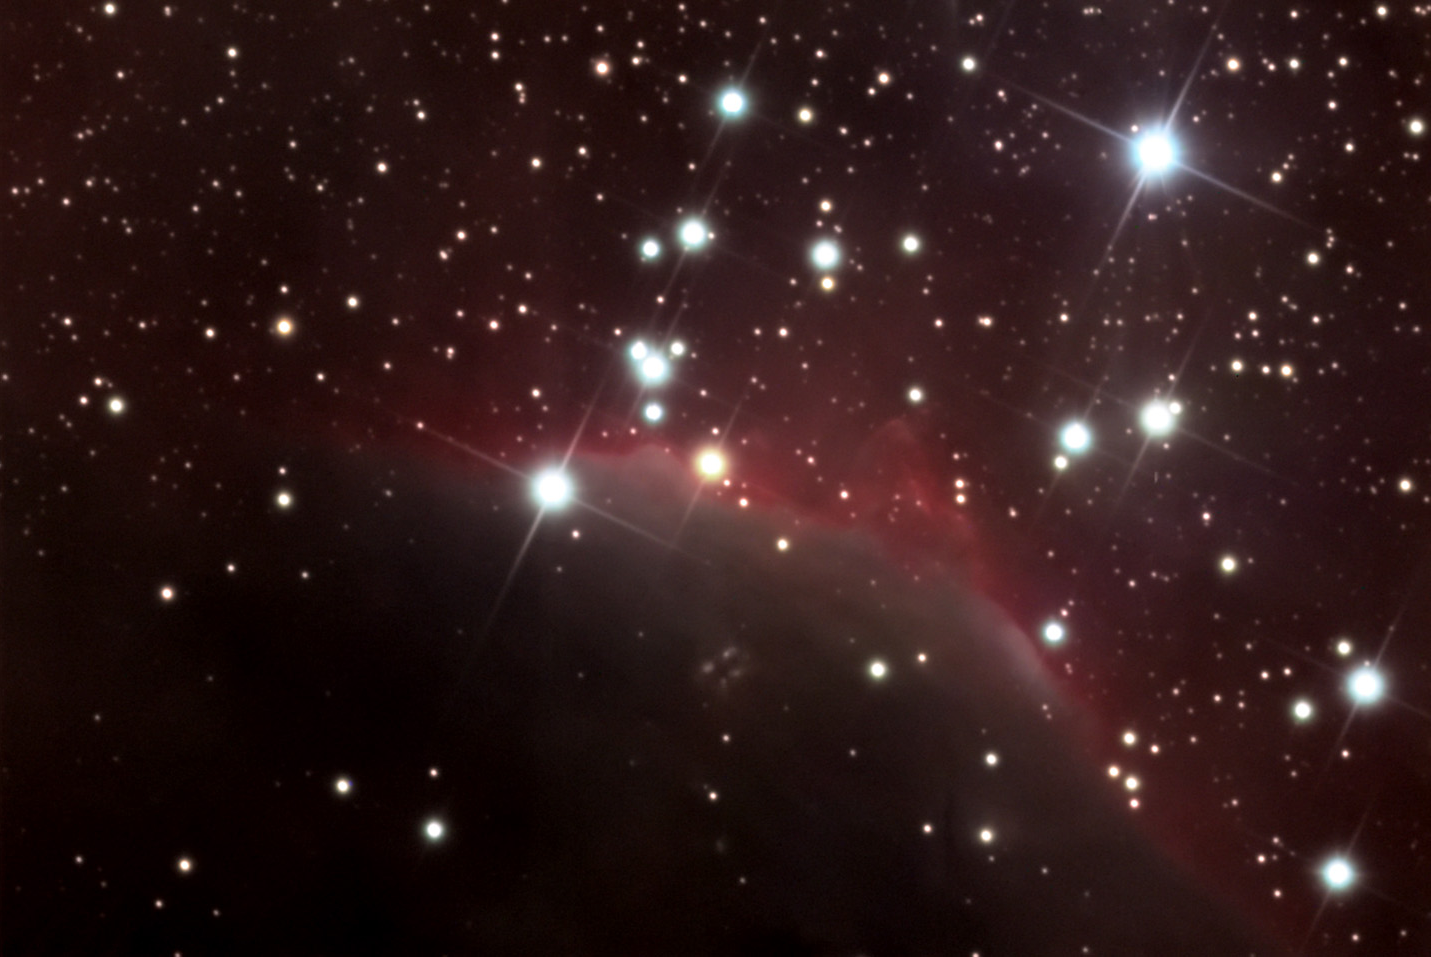

SH2-140

This nebula is along the northeast circumference of a very large molecular cloud called the Cepheus Bubble. This is a bubble of gas and dust that is around 500 light years across and approximately 2700 light years away. From our vantage point on earth, this bubble extends across 10 degrees of sky! The bubble was formed only 10-20 million years ago inside one of the outer spiral arms of our galaxy. Stars in the center of the bubble formed and the most massive ones quickly exploded marking the origin of this molecular cloud. The subsequent compression wave of gas trigged new star formation- especially along the edges of the bubble where the gas is most dense. SH2-140 is one such region. Another more famous area along the southern rim of the bubble is IC 1396 (SH2-131).

This image was taken as part of Advanced Observing Program (AOP) program at Kitt Peak Visitor Center during 2014.

Credit: KPNO/NOIRLab/NSF/AURA/Tom Smith/Adam Block